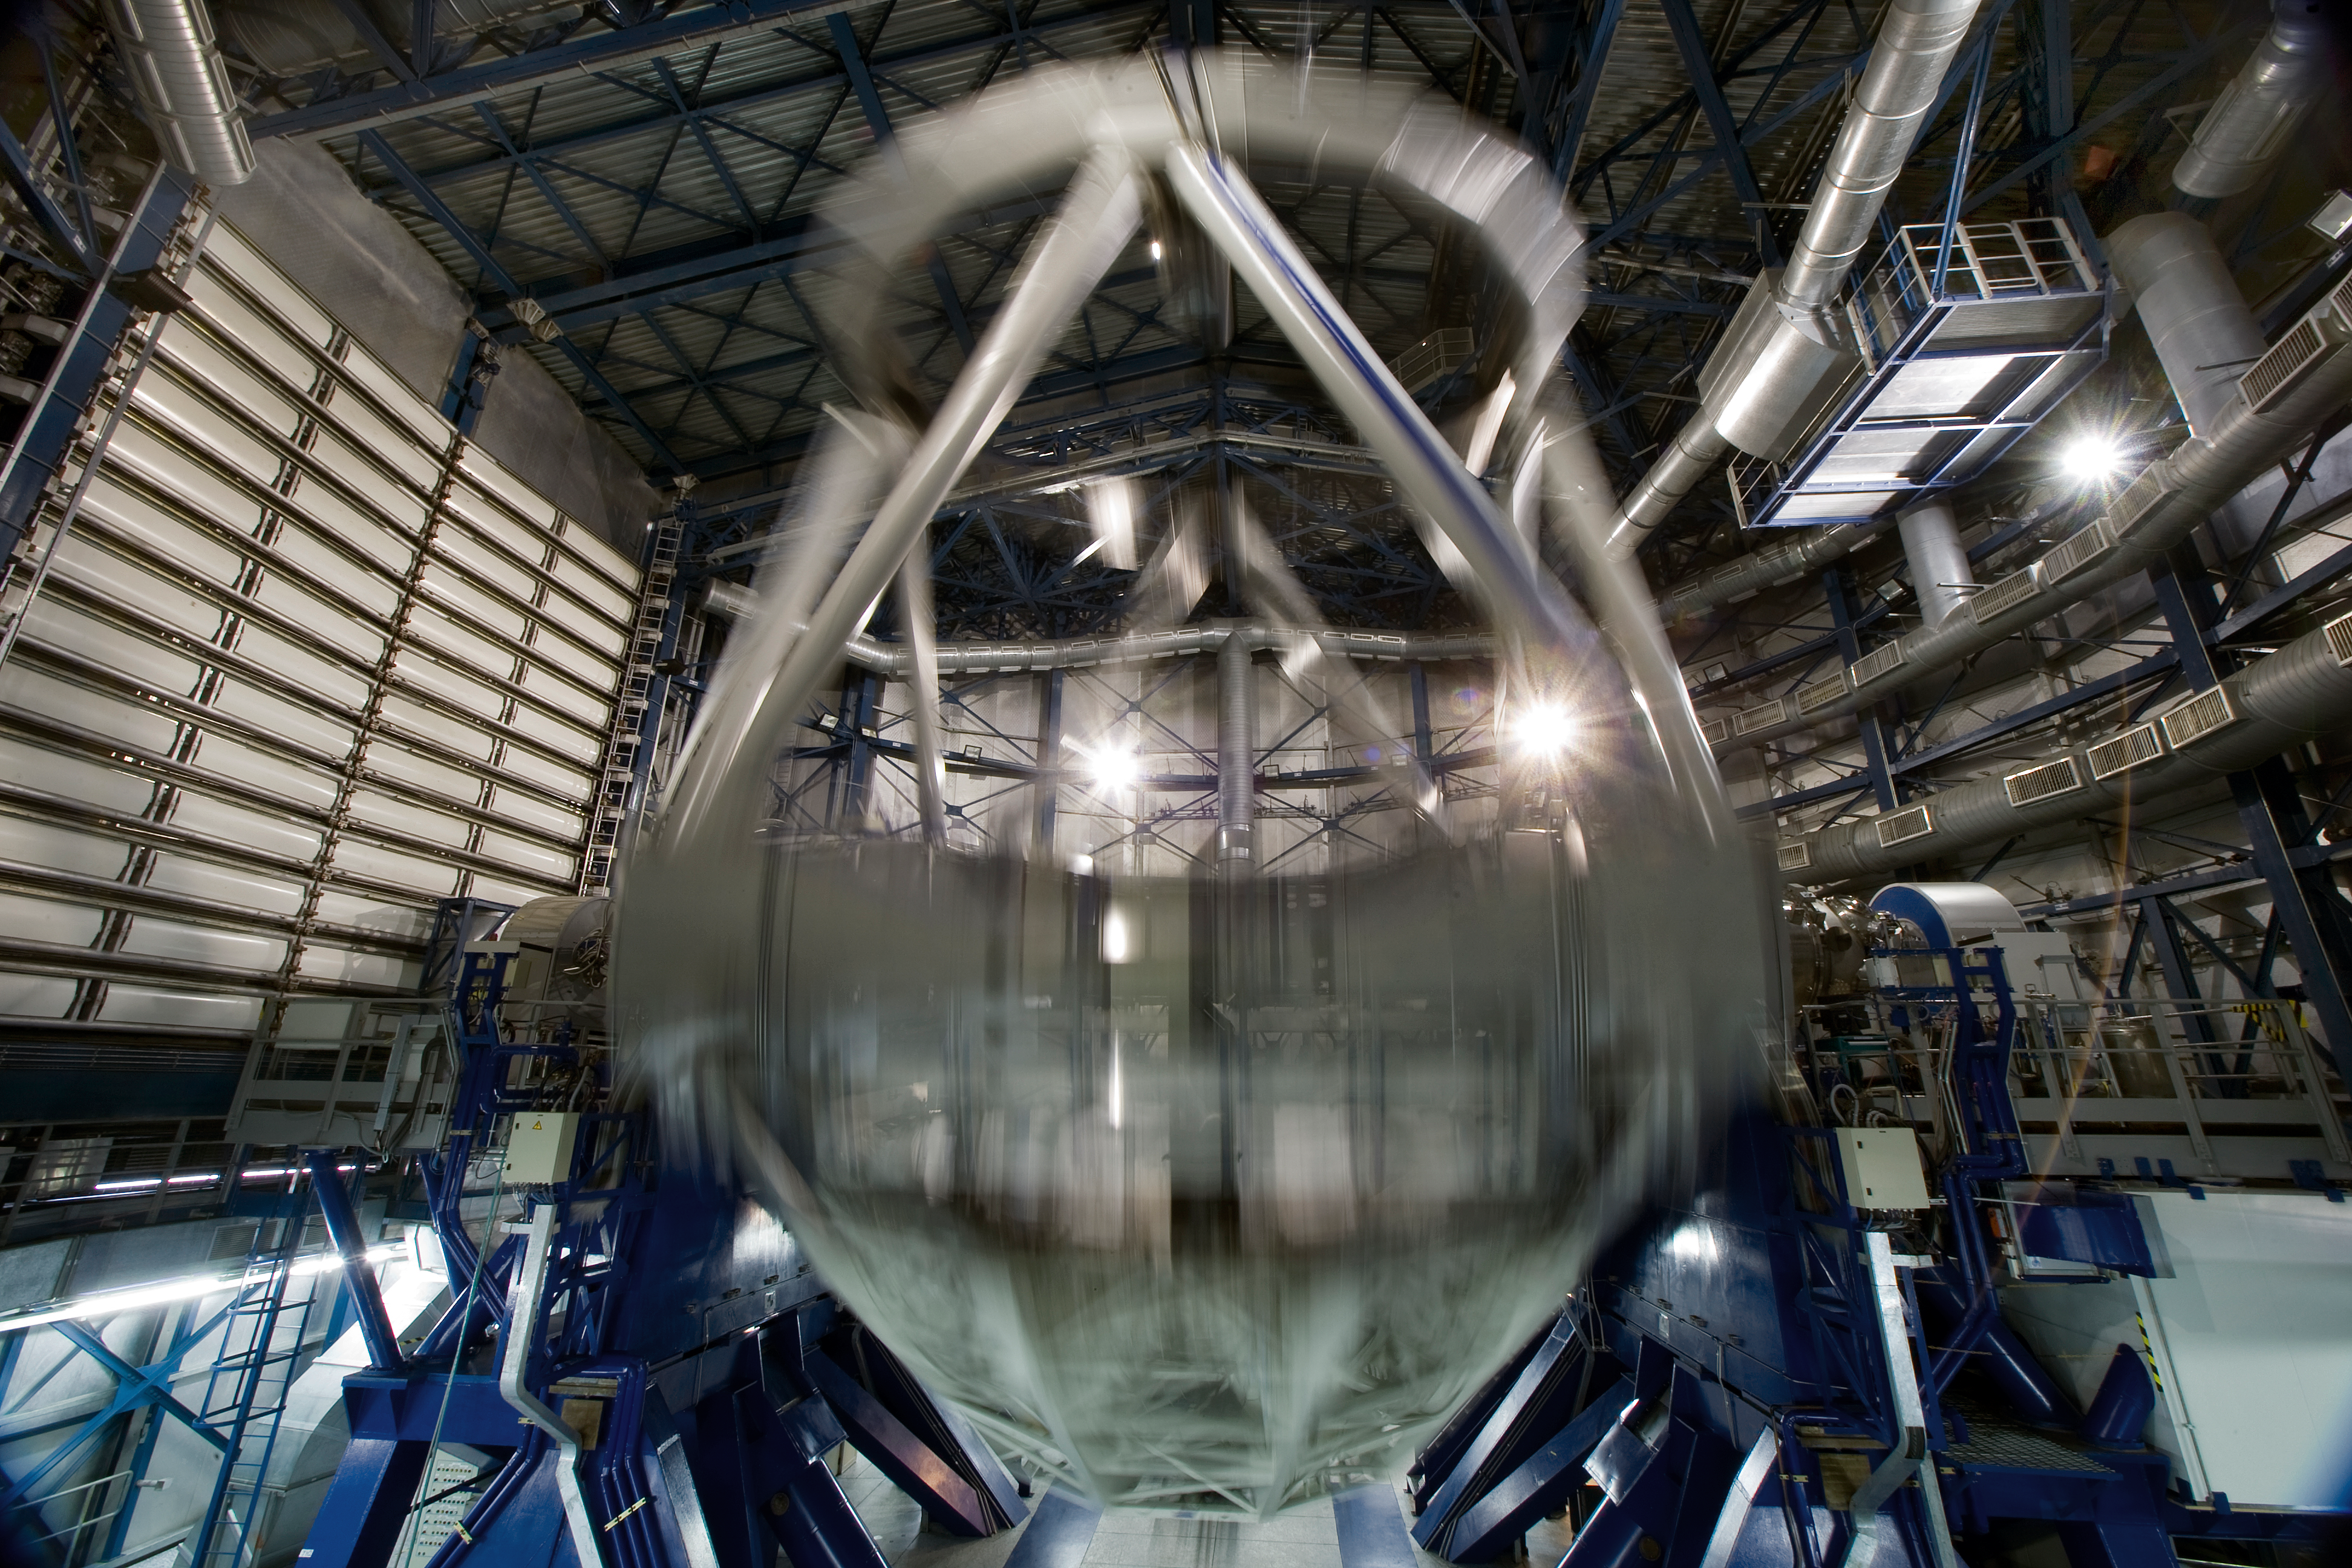

Inside the VLT

Inside one of the 8.2-m Unit Telescopes of the Very Large Telescope (VLT) at ESO's Cerro Paranal observing site. The VLT is the world’s most advanced optical instrument, consisting of four Unit Telescopes with main mirrors 8.2-m in diameter and four movable 1.8-m diameter Auxiliary Telescopes. The telescopes can work together, in groups of two or three, to form a giant interferometer, allowing astronomers to see details up to 25 times finer than with the individual telescopes. Located in the Atacama Desert of Chile, Paranal is over 2600 metres above sea level, providing incredibly dry, dark viewing conditions.

Iztok Boncina/ESO

Credit: Iztok Boncina/ESO